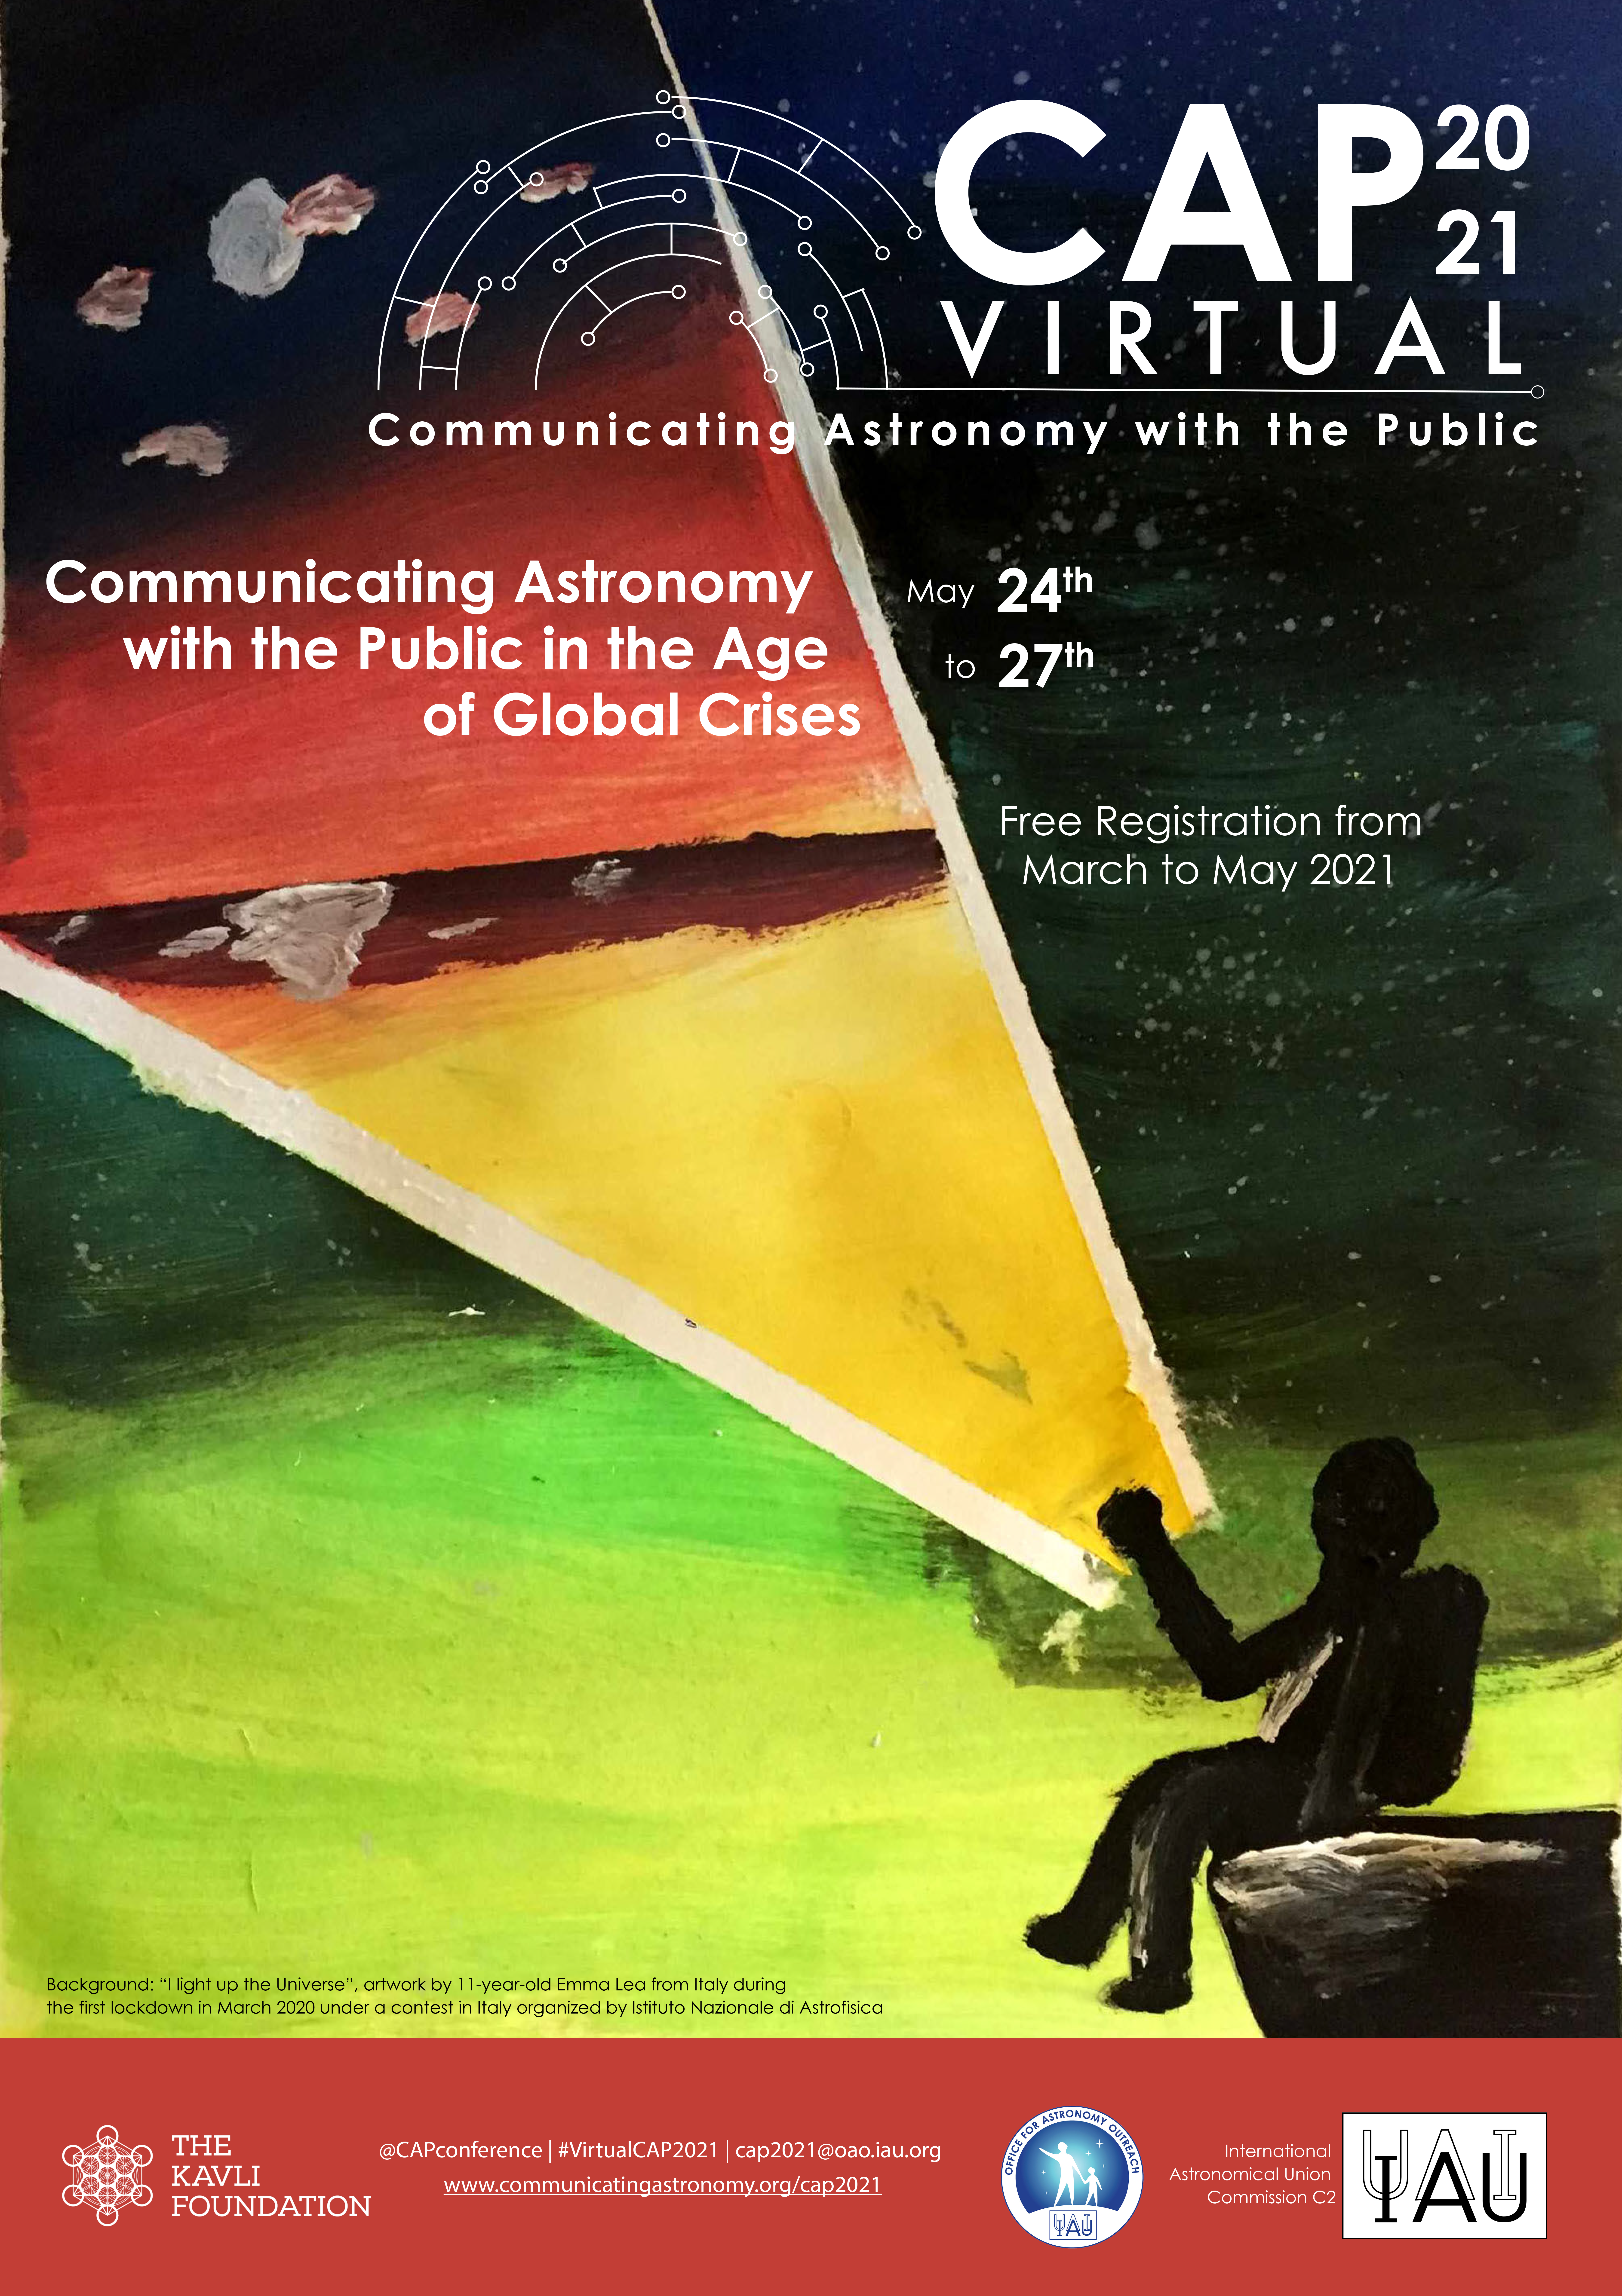

Poster CAP Virtual 2021

The poster for CAP Virtual 2021 contains artwork by the 11-year-old Emma Lea from Italy created during the first lockdown in March 2020 and entered into an art contest in Italy organised by the Italian National Institute of Astrophysics (INAF).

Credit: INAF/IAU Commission C2